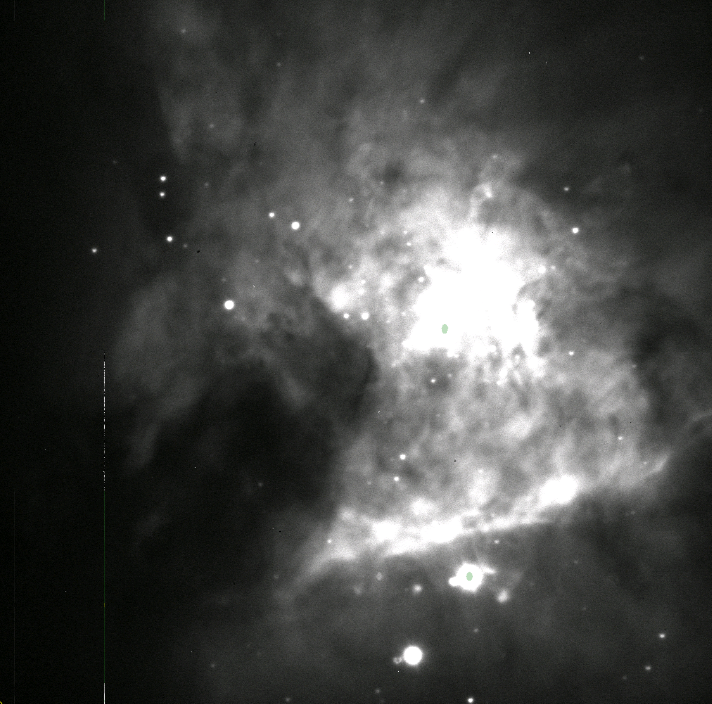

AuxTel Spectrograph First Light

On January 27th, the Auxiliary Telescope spectrograph took images on-sky for the first time. The team was able to take data in all modes, meaning both imagery and using dispersers. Reaching this milestone involved multiple Project members across the Telescope & Site, Data Management, and Camera teams over a period of years. The images collected also represent a significant milestone for system integration and commissioning efforts, as this system provides a realistic platform where all teams will continue to develop, deploy, and test their software, train personnel, and develop the operational environment and culture prior to commissioning the main observatory components. After doing bias subtraction, just focusing purely by eye, and taking a longer exposure it looks more like this.

Credit: Rubin Observatory/NSF/AURA